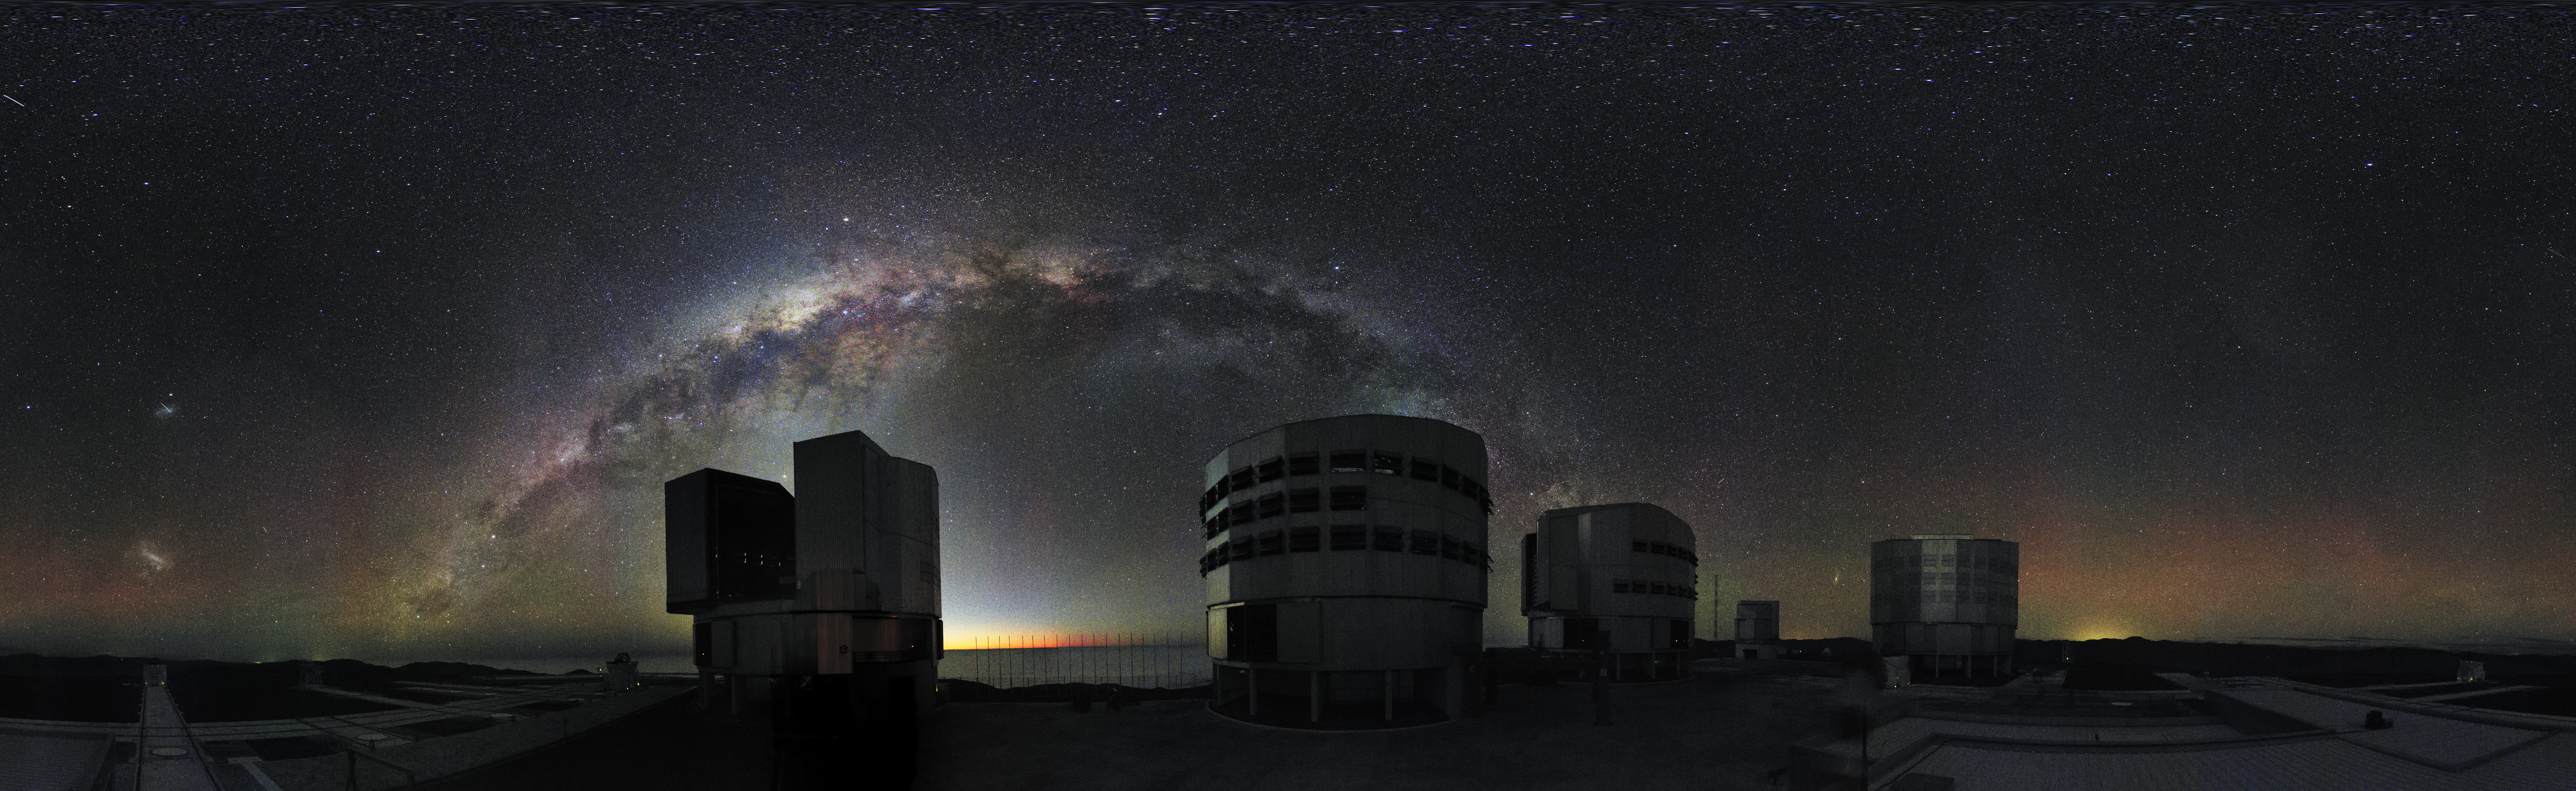

Night-time image from the Paranal webcam

ESO’s Very Large Telescope, as seen at night by the newly-installed webcam. On the left, the Large and Small Magellanic Clouds are visible.

Credit: ESO